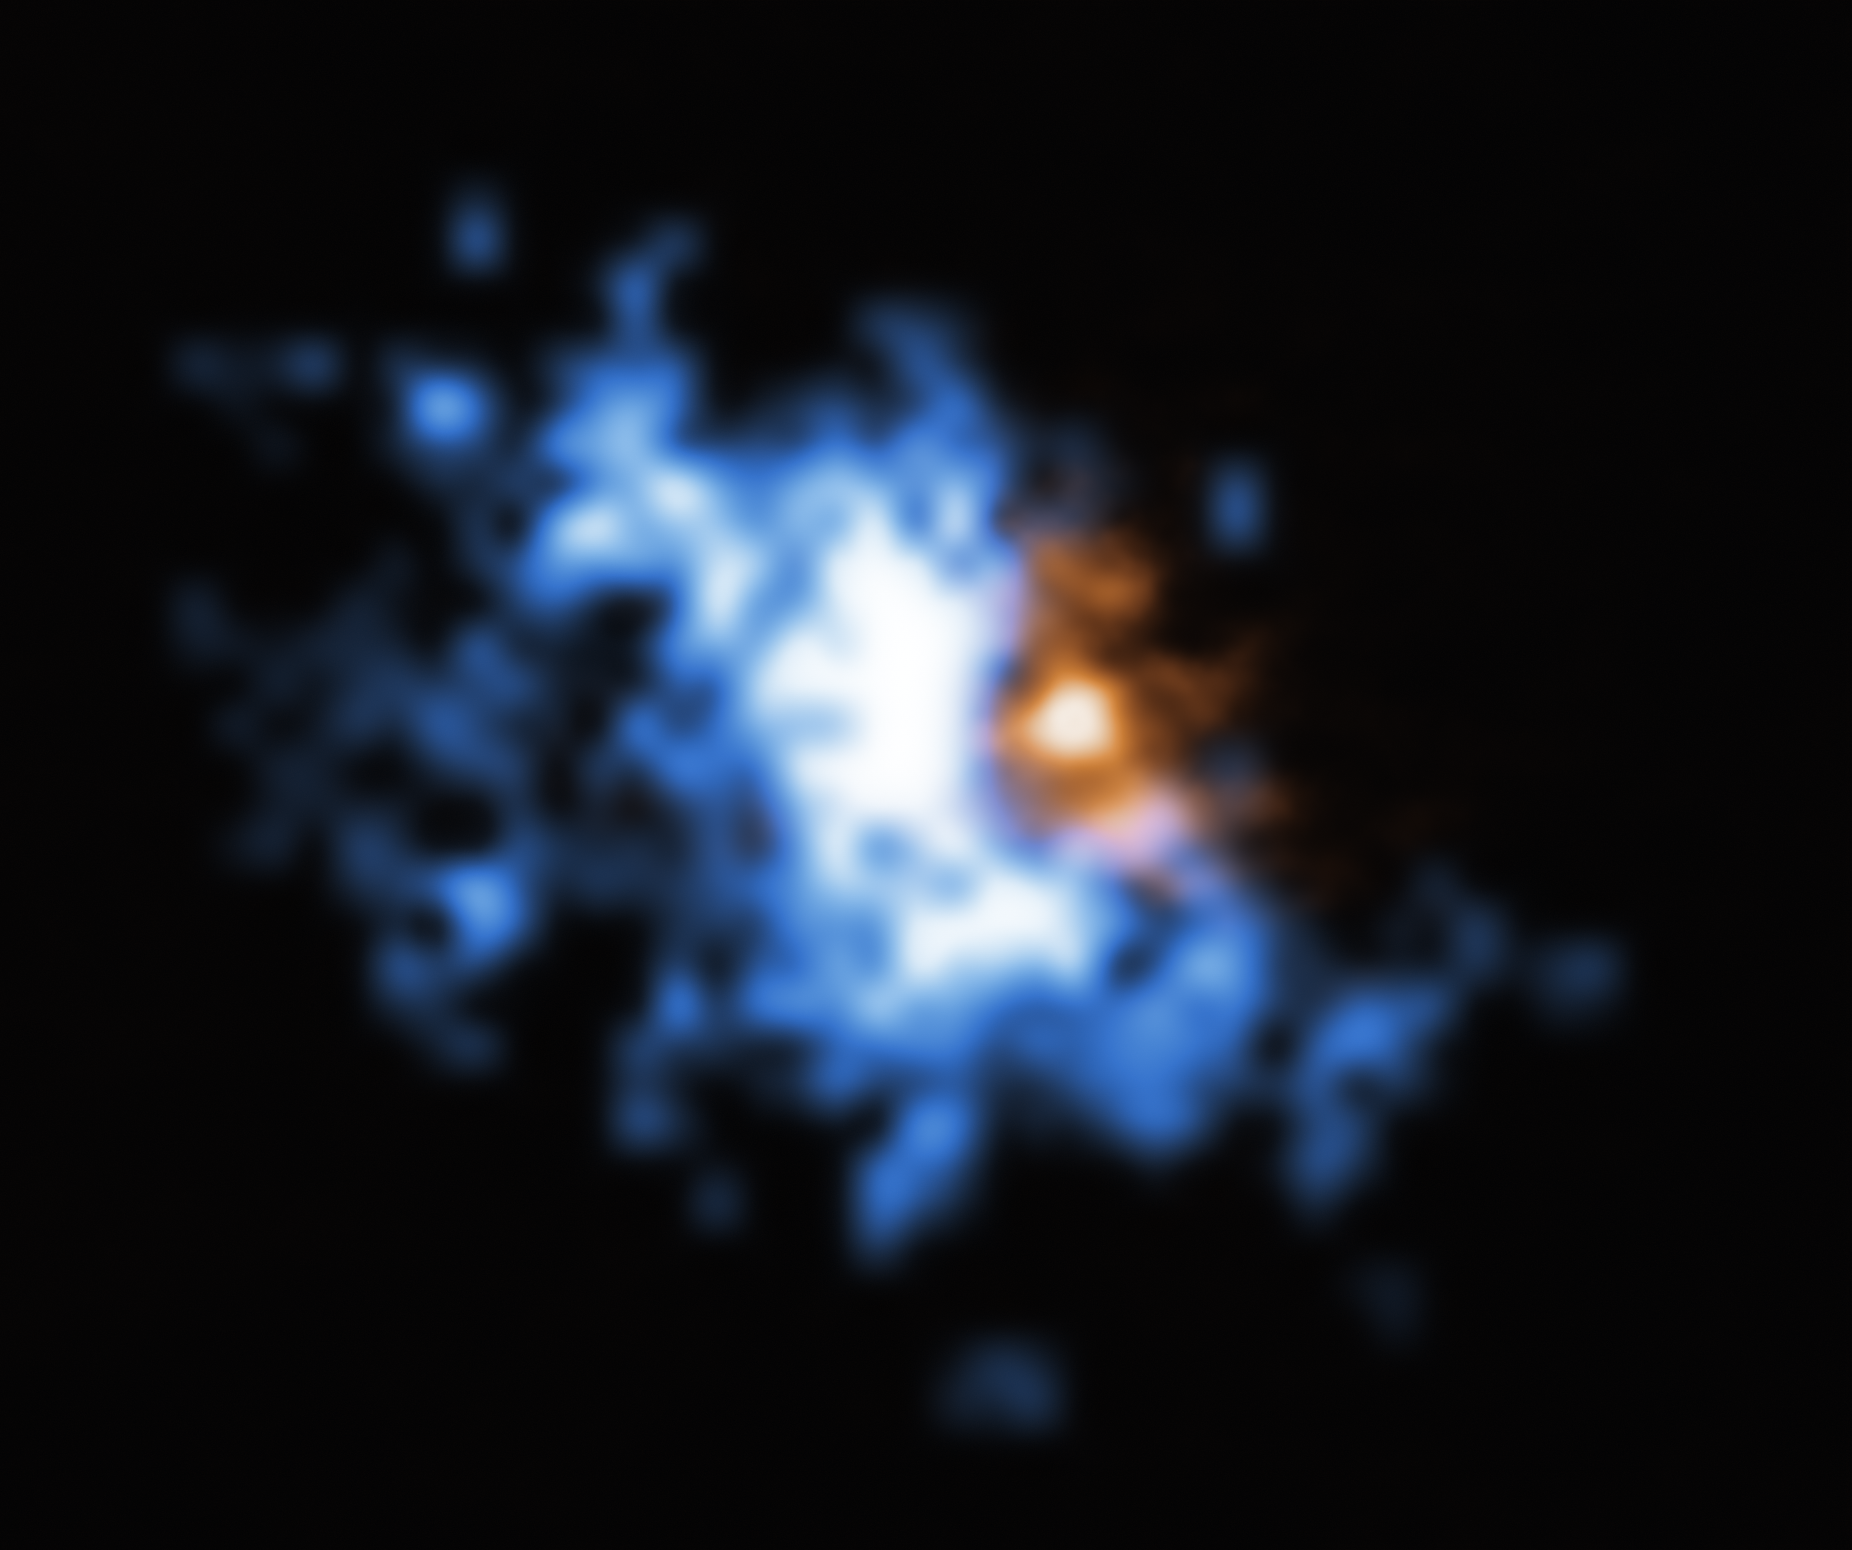

Gas halo observed by MUSE surrounding a galaxy merger seen by ALMA

This image shows one of the gas halos newly observed with the MUSE instrument on ESO’s Very Large Telescope superimposed to an older image of a galaxy merger obtained with ALMA. The large-scale halo of hydrogen gas is shown in blue, while the ALMA data is shown in orange.

The halo is bound to the galaxy, which contains a quasar at its centre. The faint, glowing hydrogen gas in the halo provides the perfect food source for the supermassive black hole at the centre of the quasar.

The objects in this image are located at redshift 6.2, meaning they are being seen as they were 12.8 billion years ago. While quasars are bright, the gas reservoirs around them are much harder to observe. But MUSE could detect the faint glow of the hydrogen gas in the halos, allowing astronomers to finally reveal the food stashes that power supermassive black holes in the early Universe.

Credit: ESO/Farina et al.; ALMA (ESO/NAOJ/NRAO), Decarli et al.